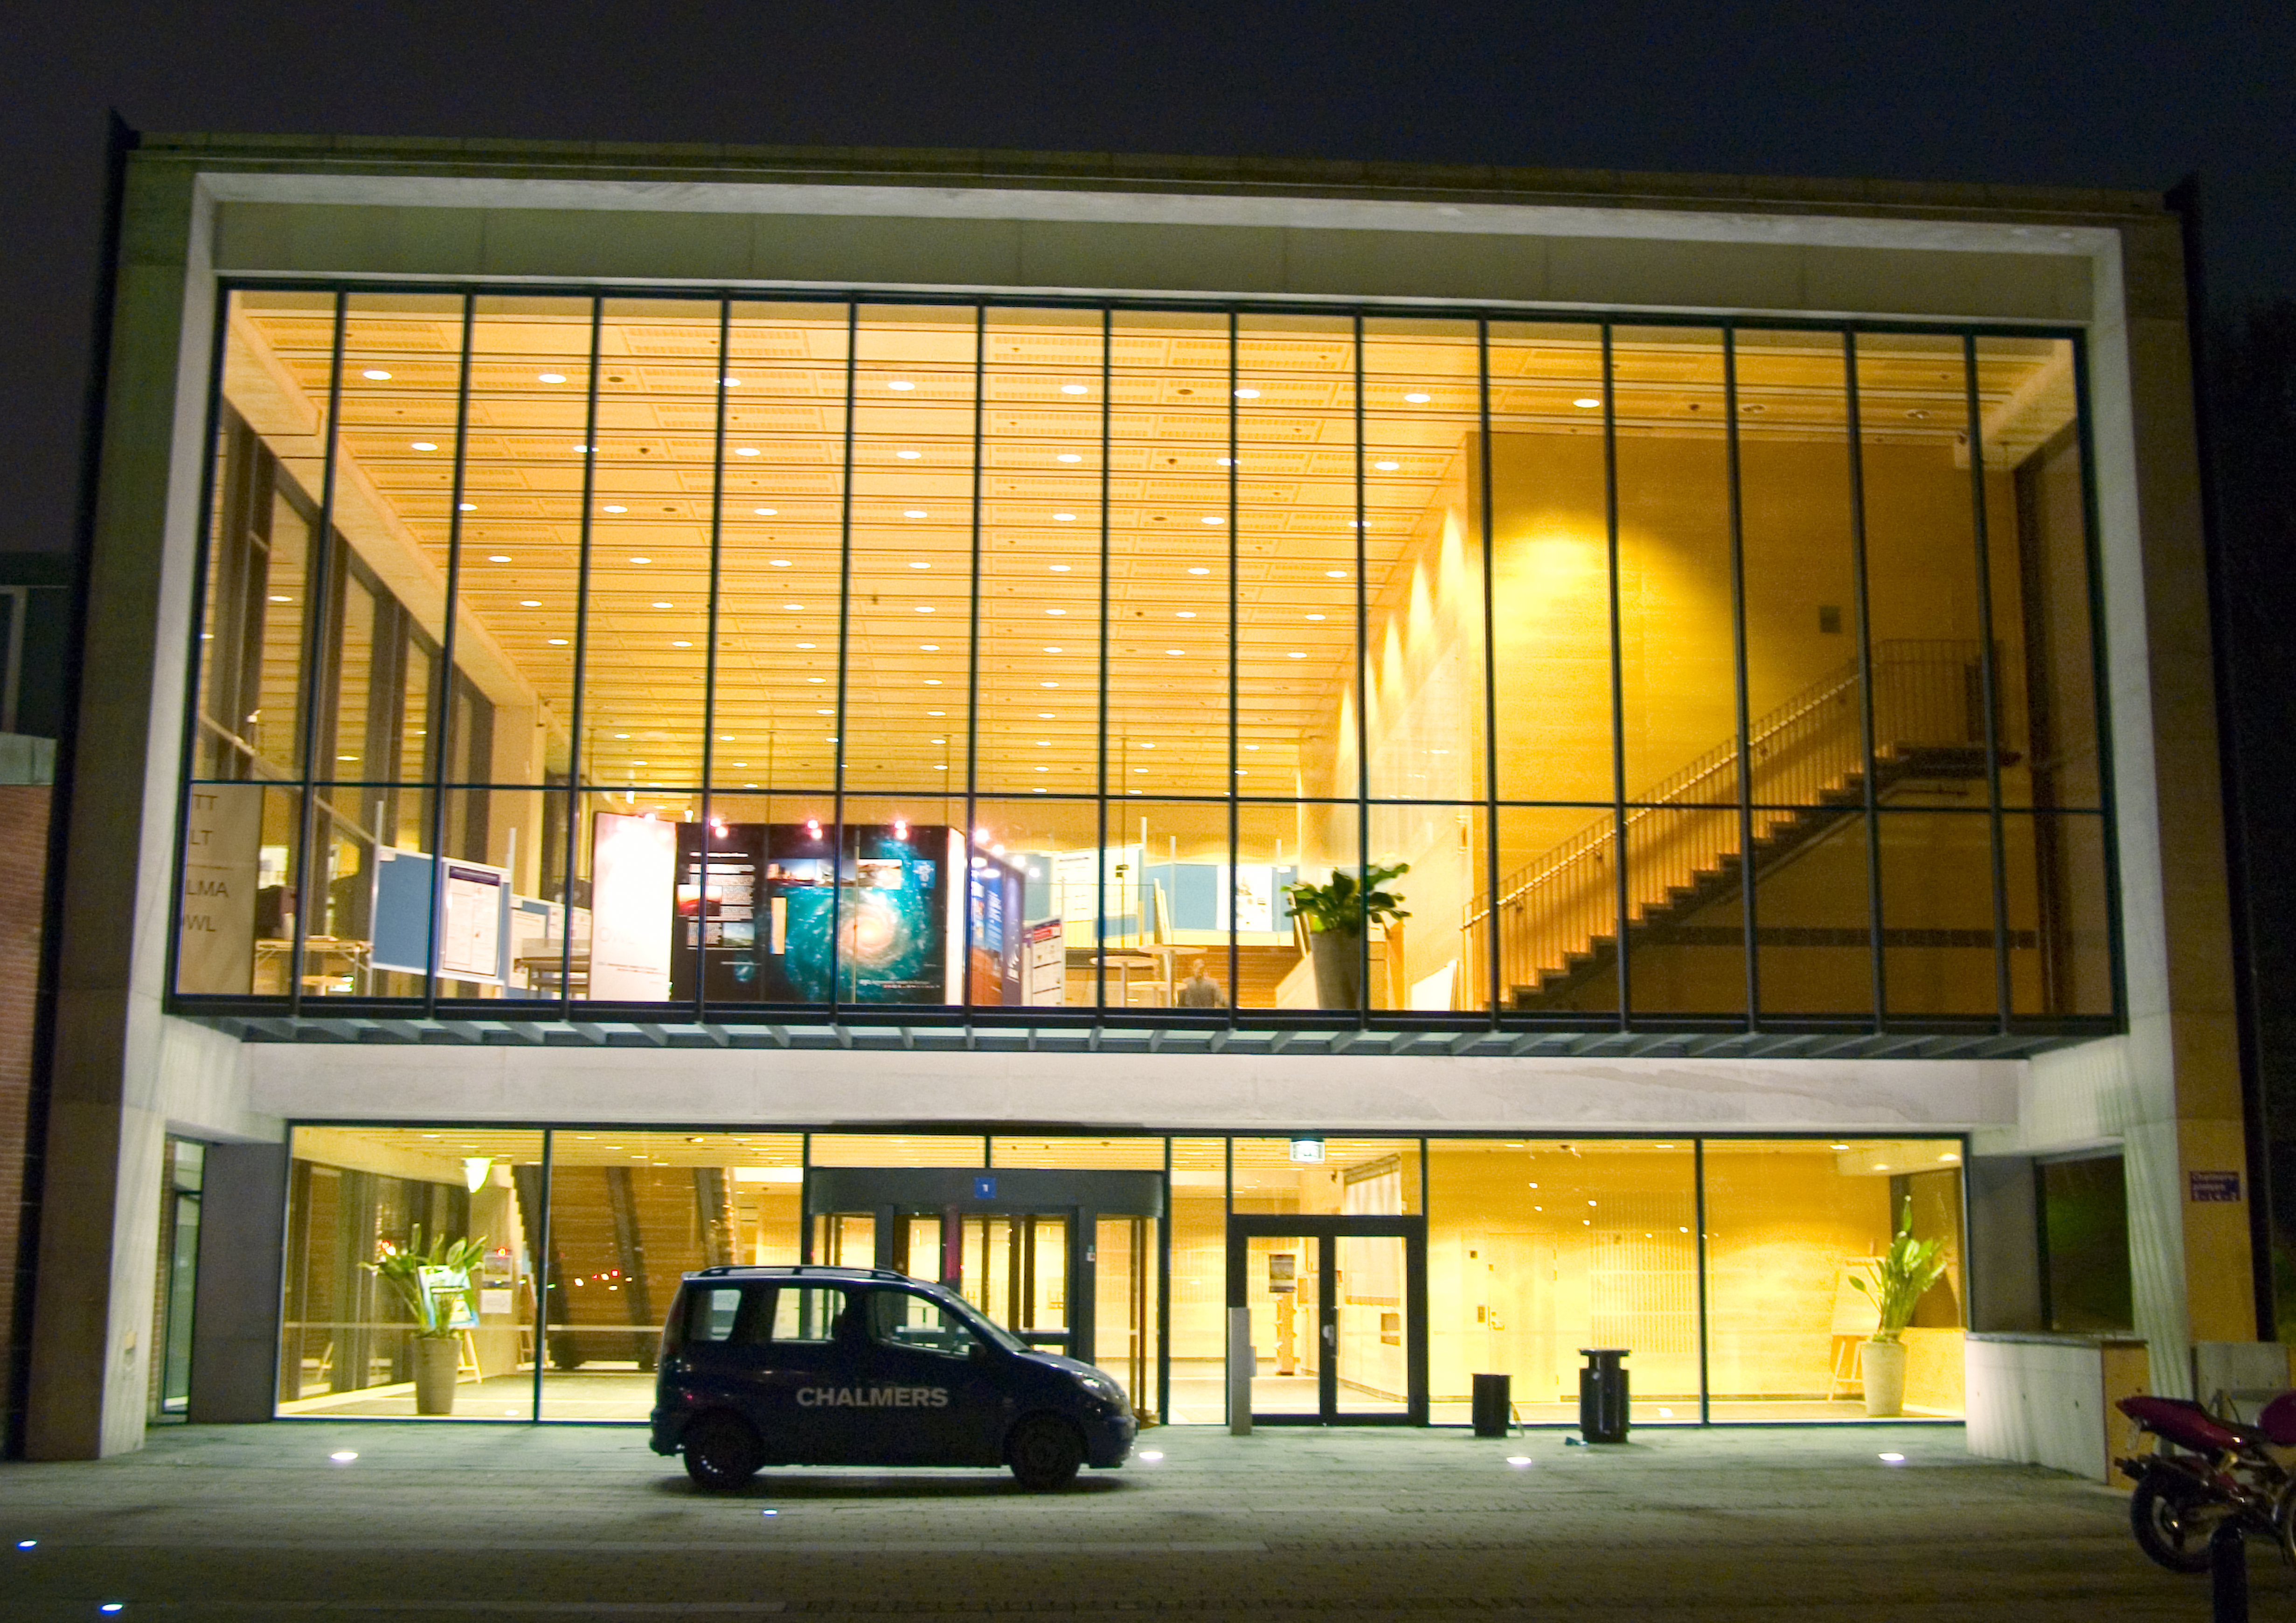

ISSTT at Chalmers

The 16th International Symposium on Space Terahertz Technology was held at Chalmers, Gothenburg, on May 2005, bringing out the latest news on terahertz technologies for space applications.

Credit: ESO